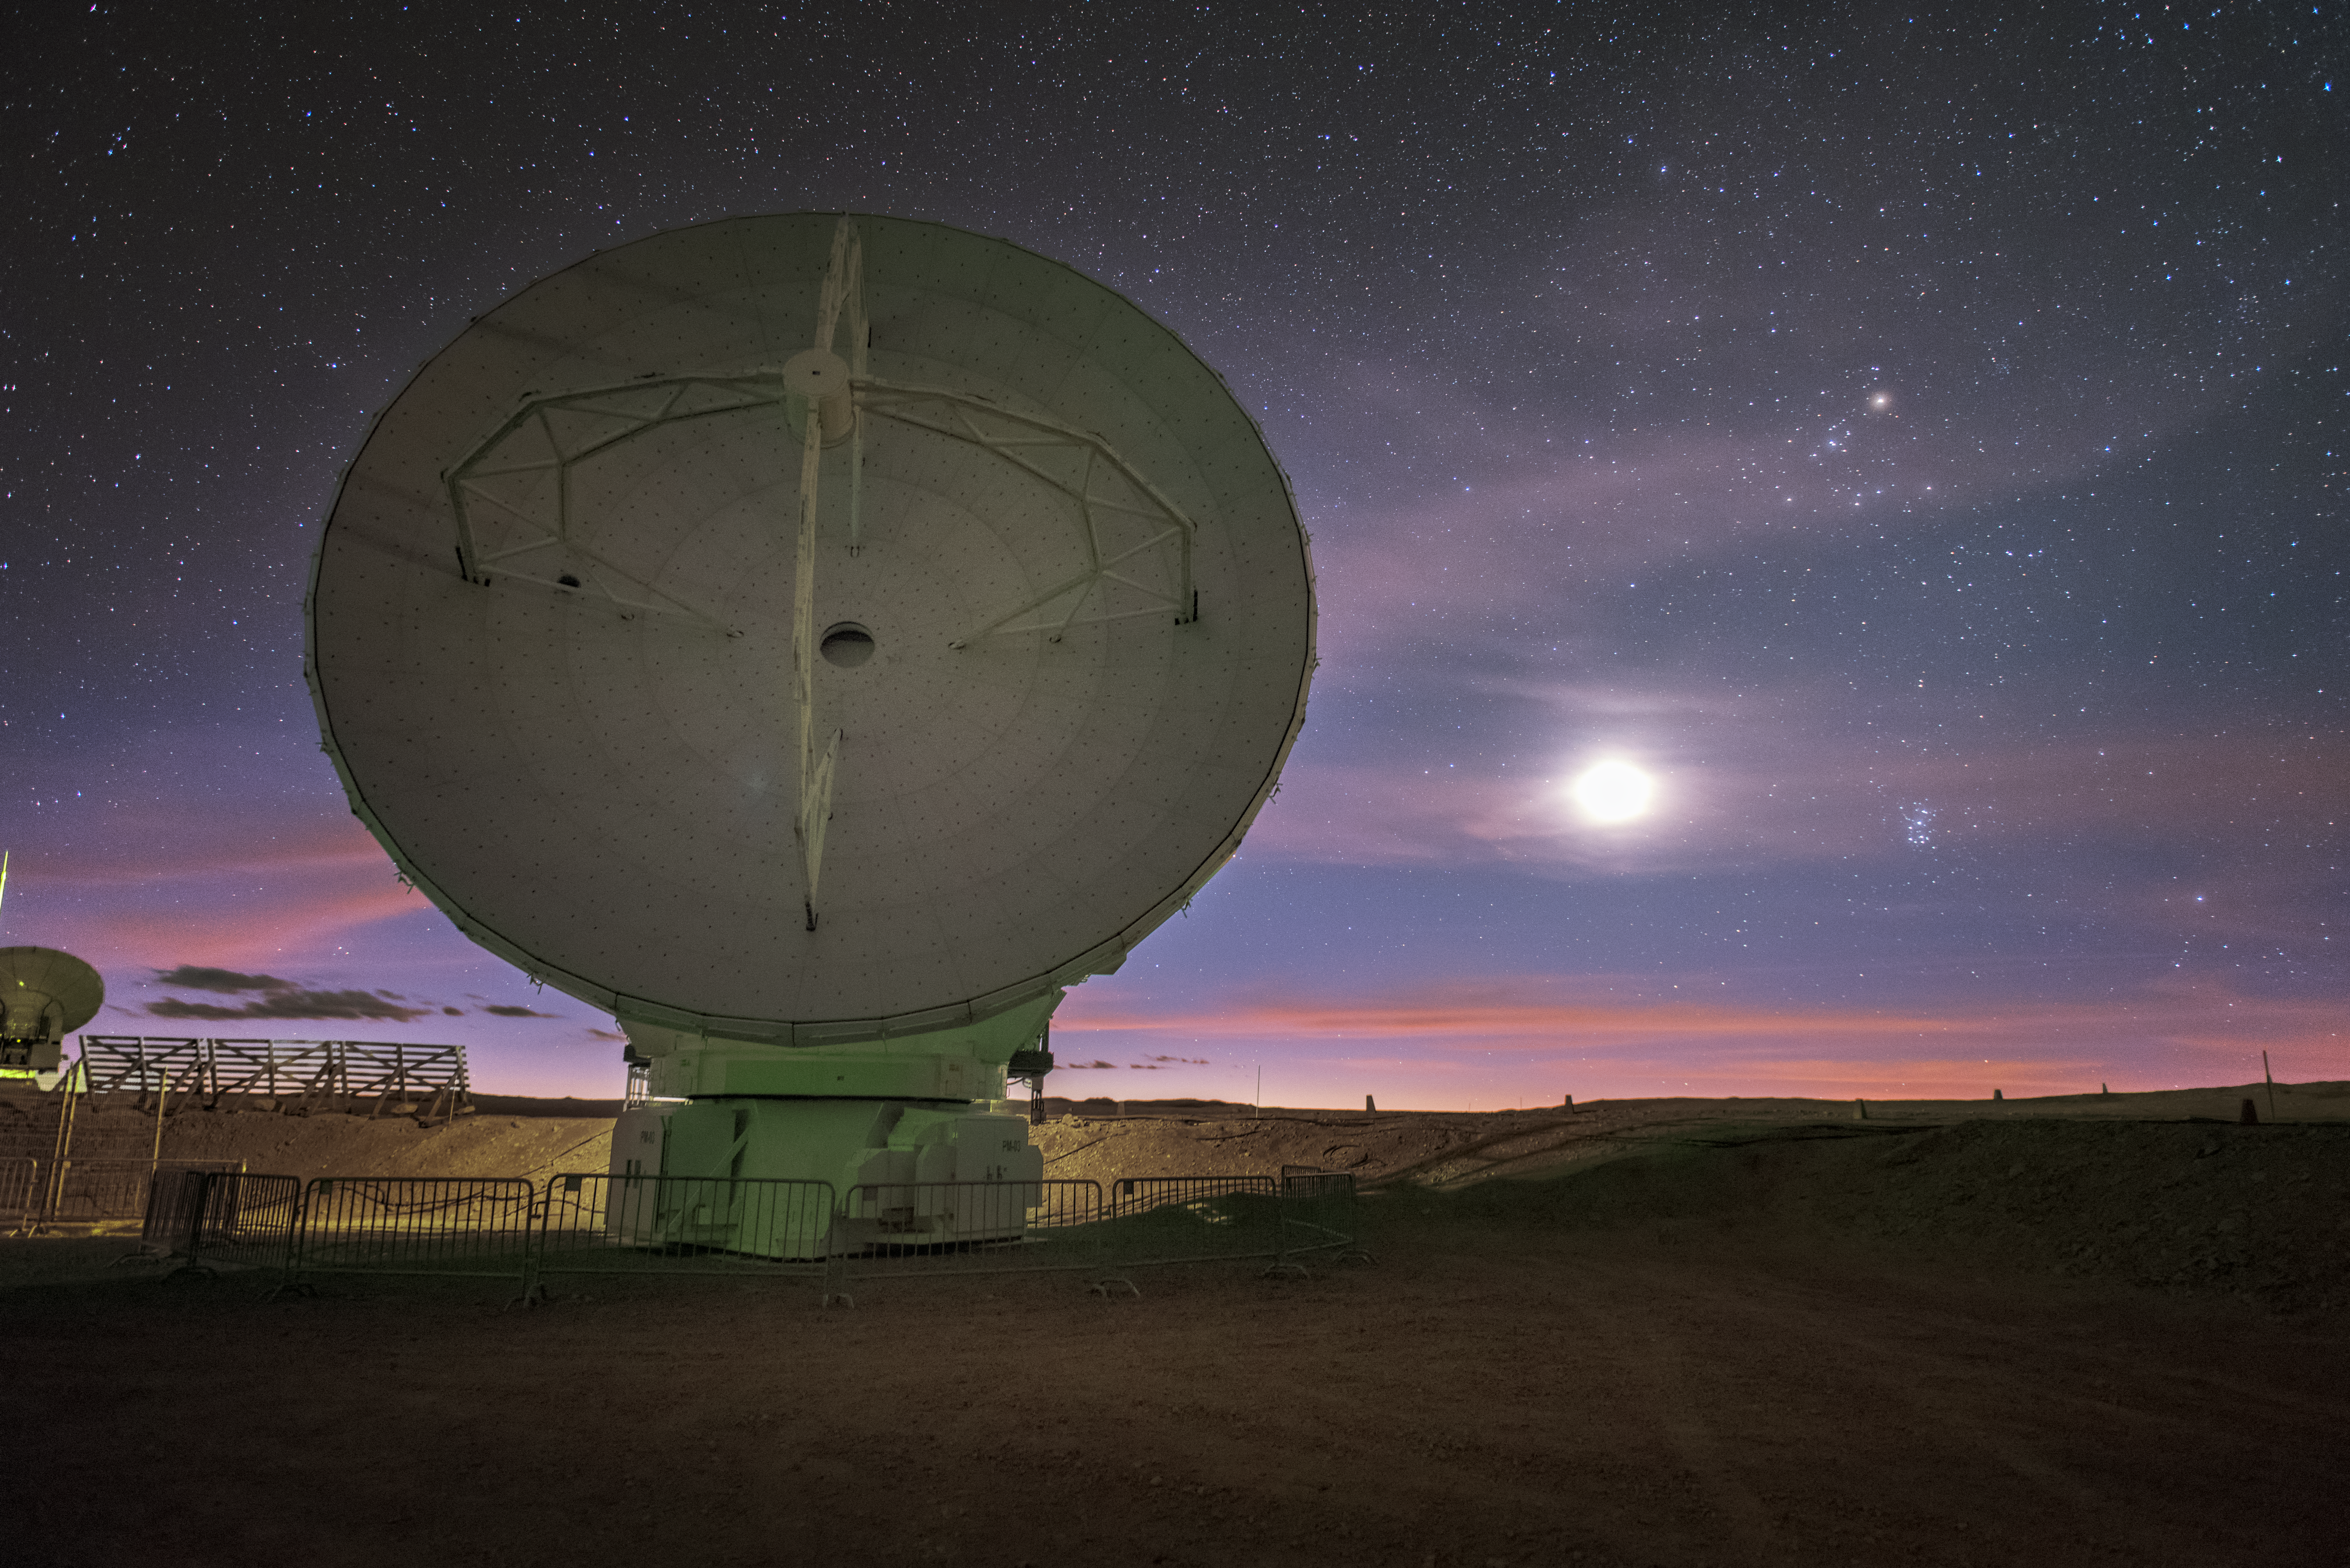

Back light

In total, 66 separate antennas combine to form ALMA, the Atacama Large Millimetre/submillimetre Array — one is shown here, lit from behind. Located around 5000 metres up in the Chilean mountains, ALMA is the largest ground-based astronomical project in existence. The antennas are provided by North America, Europe and East Asia.

The telescope scours the Universe in the radio range, studying the stunning, varied phenomena it has to offer.

Credit: ESO/Y. Beletsky